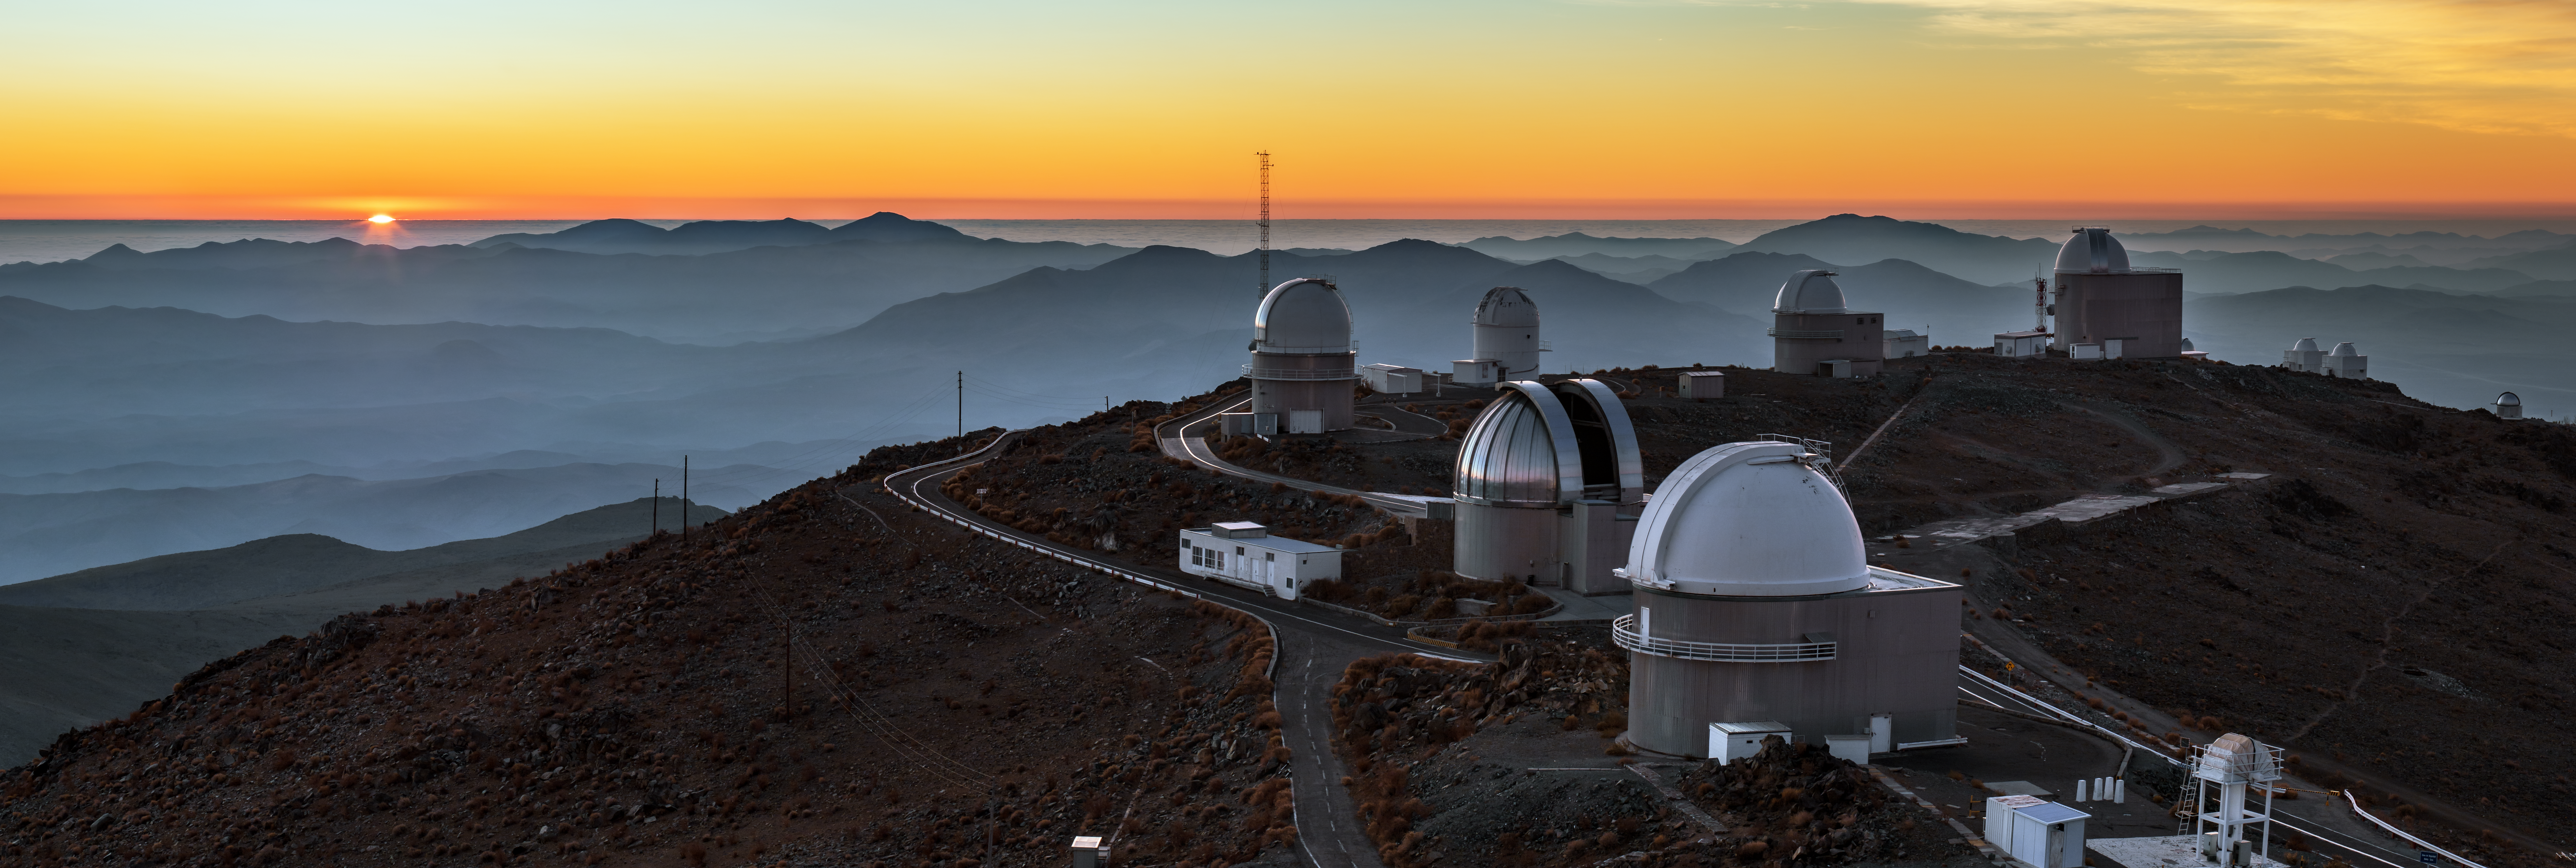

Sunset panorama at La Silla

This majestic panorama gives context to ESO’s La Silla Observatory. The site is positioned 2400 metres above sea level in the southern outskirts of Chile’s Atacama Desert. Far from the light pollution of civilisation it provides a clear view of the night sky for ESO’s telescopes.

La Silla has been an ESO stronghold since the 1960s with only a selection of ESO’s telescopes visible in this image: The ESO 1-metre Schmidt telescope, the ESO 1-metre telescope and the ESO 1.52-metre telescope are seen further towards the back.

La Silla also hosts many national telescopes such as the Danish 1.54-metre telescope on the far left and the silver dome protecting the MPG/ESO 2.2-metre telescope.

Fog is hovering over the valleys surrounding La Silla while the setting Sun leaves a layer of orange above the horizon. Once the Sun has disappeared the night sky will reveal impressive astronomical sights waiting to be observed.

Credit: ESO/B. Tafreshi (twanight.org)